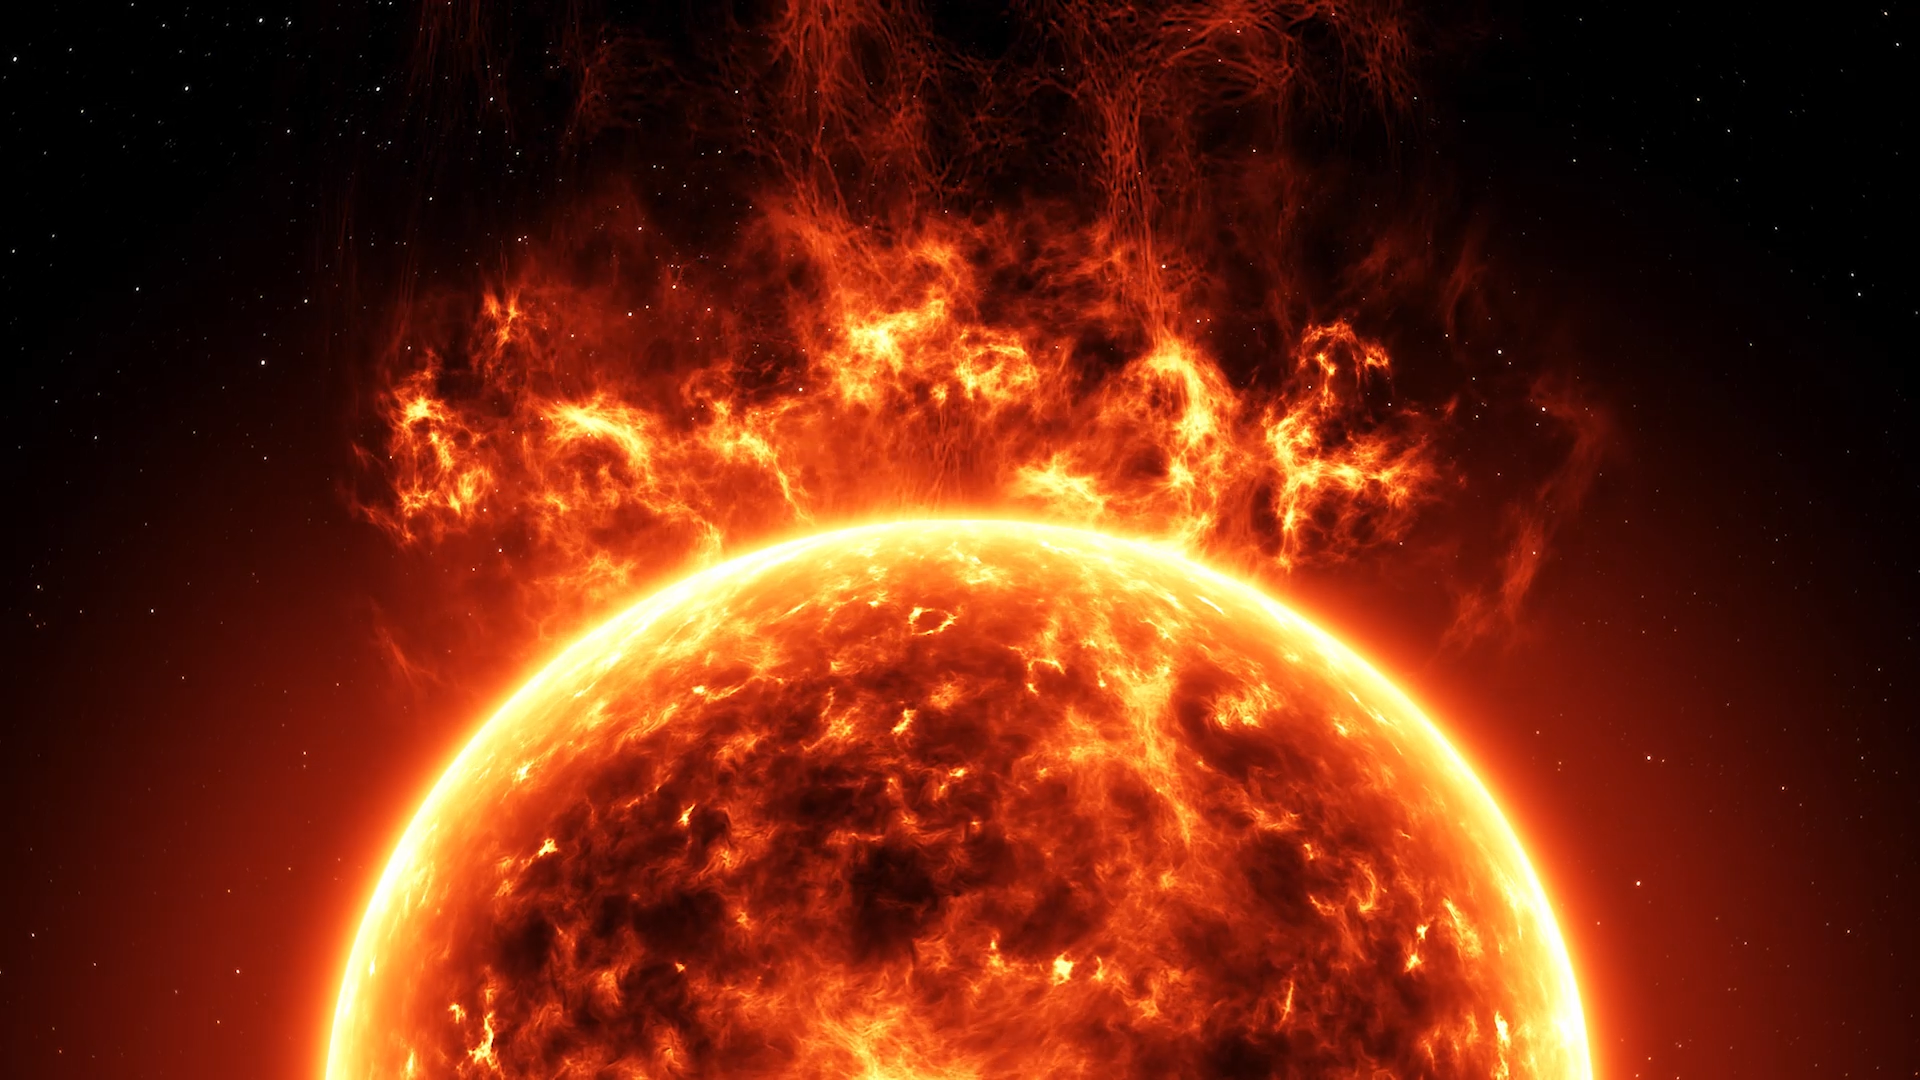

Screenshot of ESOcast 190

Screenshot of ESOcast 190: Chile Chill 12 — Fire in the Heavens. Watch it on https://www.eso.org/public/videos/esocast190a/

Credit: ESO